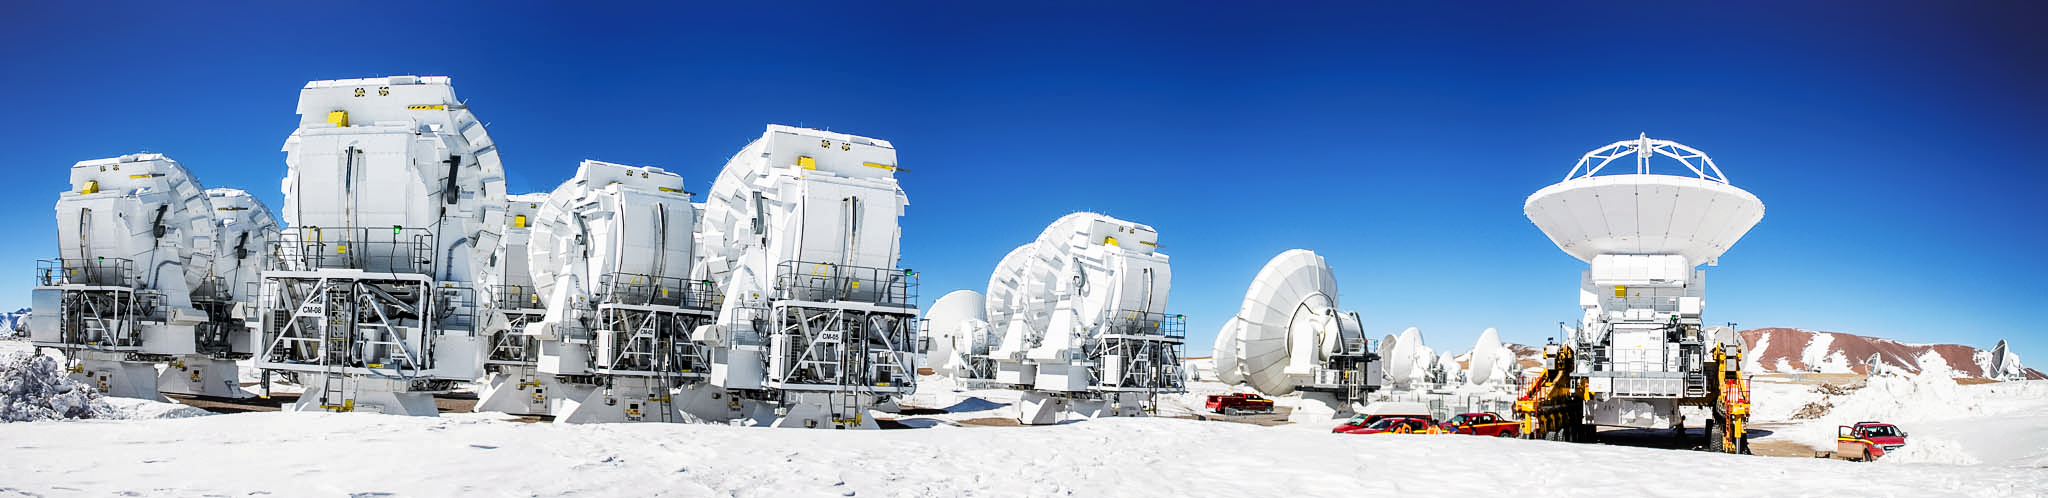

ALMA at the ready panorama

Some of ALMA telescope's 66 dishes are stored together. On the right, one of the dish transporters moves the one of the ALMA telescopes. The telescope uses state-of-the-art technology to achieve its scientific goals while operating in the challenging conditions of the high Andes.

Credit: J. C. Rojas/ESO